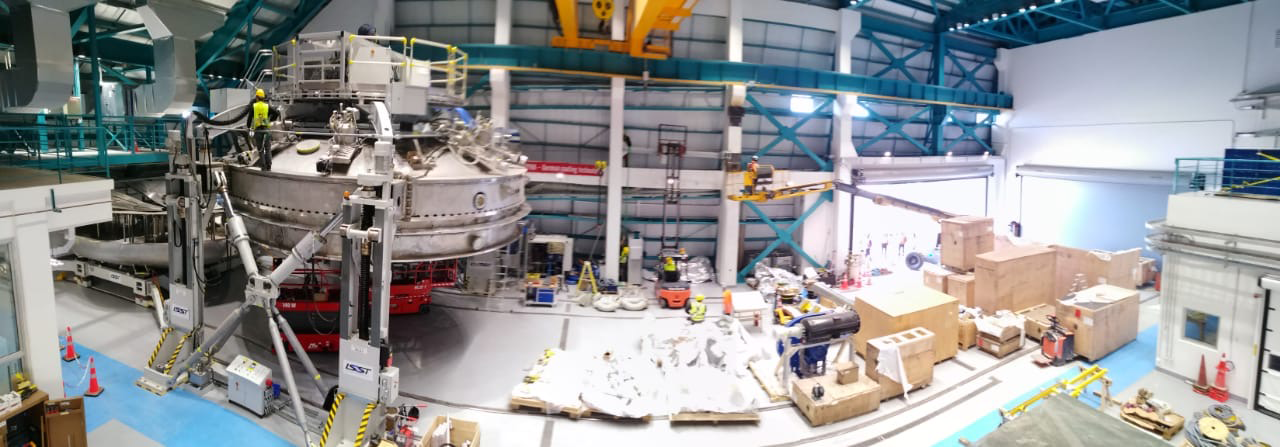

Coating Plant Assembly on Summit

A crew from Von Ardenne, the LSST Coating Chamber vendor, is currently onsite at the LSST summit facility building, performing work on the Coating Chamber, which arrived at the summit in November 2018. According to Tomislav Vucina, LSST Coatings Engineer, "The LSST Coating Chamber will be the largest, most modern, and most powerful mirror coating mechanism used by any telescope in the world." The Coating Chamber, which was constructed in Germany, is now beginning a six-month program of “assembly, integration, and commissioning,” which refers to installation of all components of the Coating Plant, and the testing necessary to ensure that everything works the way it’s supposed to. After final acceptance, and after both LSST mirrors arrive, the Coating Plant will be used to coat the Primary/Tertiary Mirror (M1M3) with aluminum, and the Secondary Mirror (M2) with silver.

Credit: Rubin Observatory/NSF/AURA